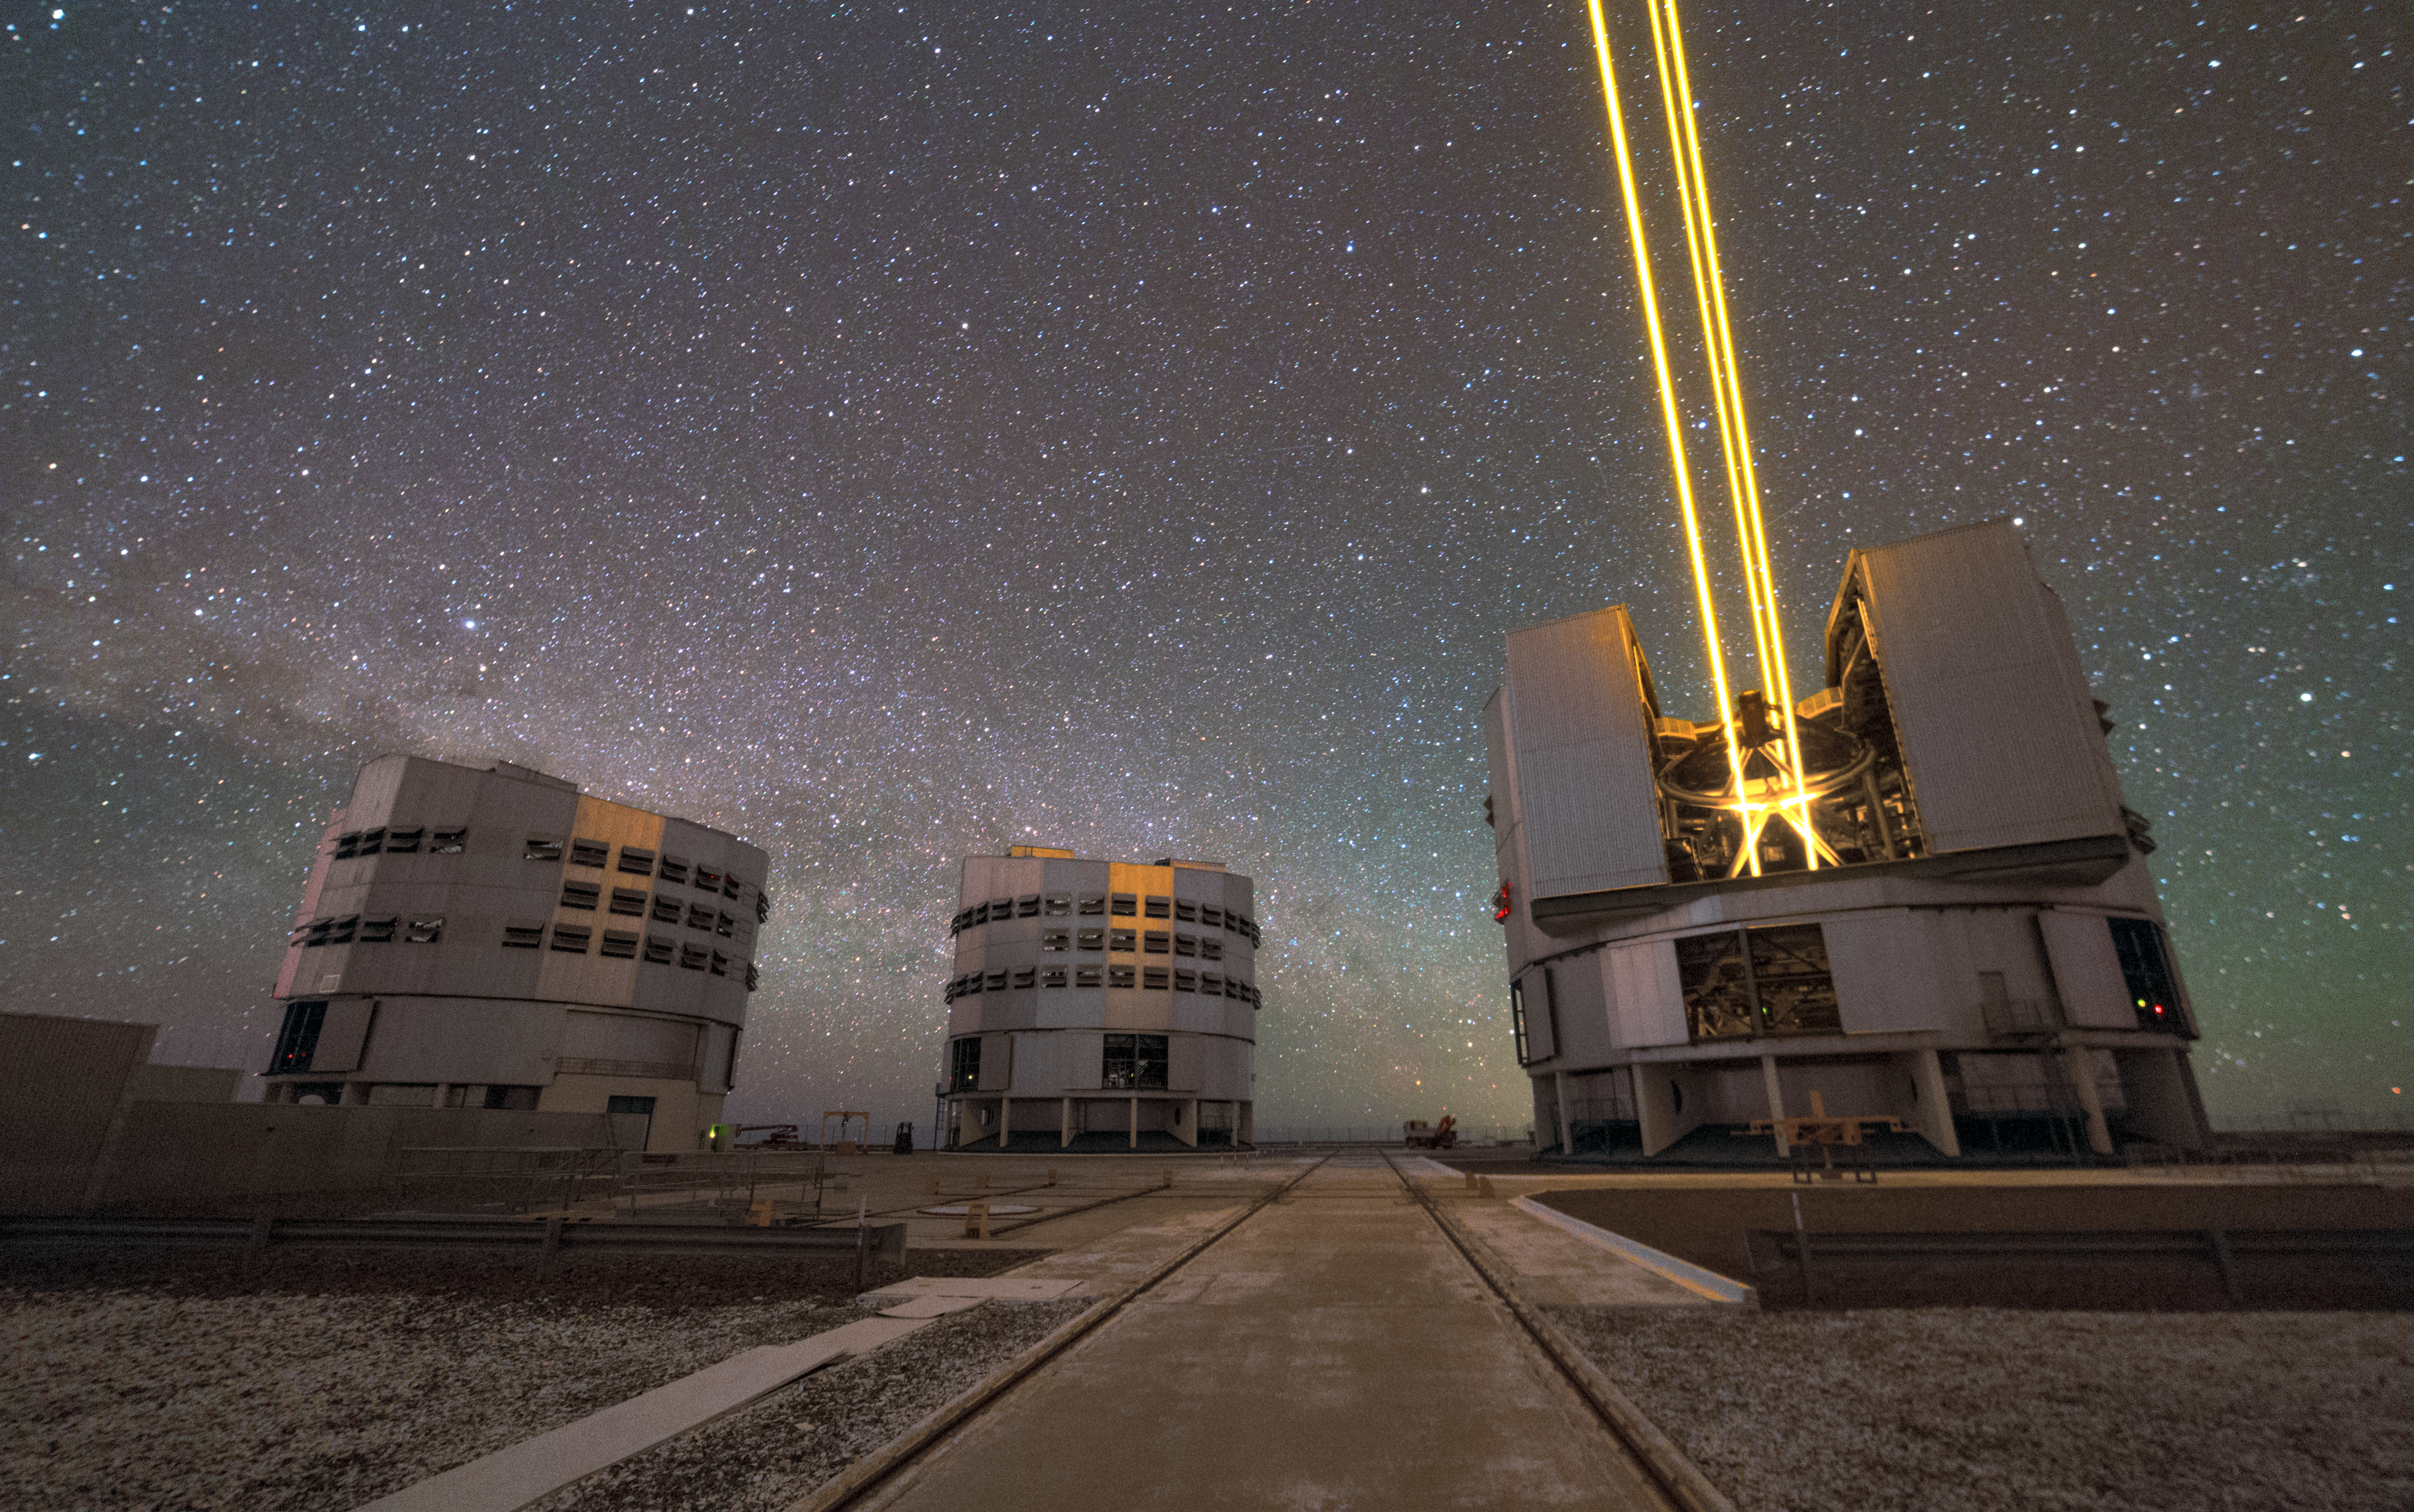

Four lasers light up Paranal

This photo taken by ESO Photo Ambassador Petr Horálek shows three of ESO's unit telescopes that make up the Very Large Telescope. Unit telescope 4 is showing off its laser guide star system that is used to correct for the effects of the Earth's atmosphere. Each beam creates a glowing spot — an artificial star — in the Earth’s atmosphere by exciting a layer of sodium atoms at an altitude of 90 km. These Laser Guide Stars (LGS) is part of the VLT’s adaptive optics system. The light coming back from the artificial star is used as a reference to control the deformable mirrors and remove the effects of atmospheric distortions, producing astronomical images almost as sharp as if the telescope were in space.

Credit: ESO/P. Horálek